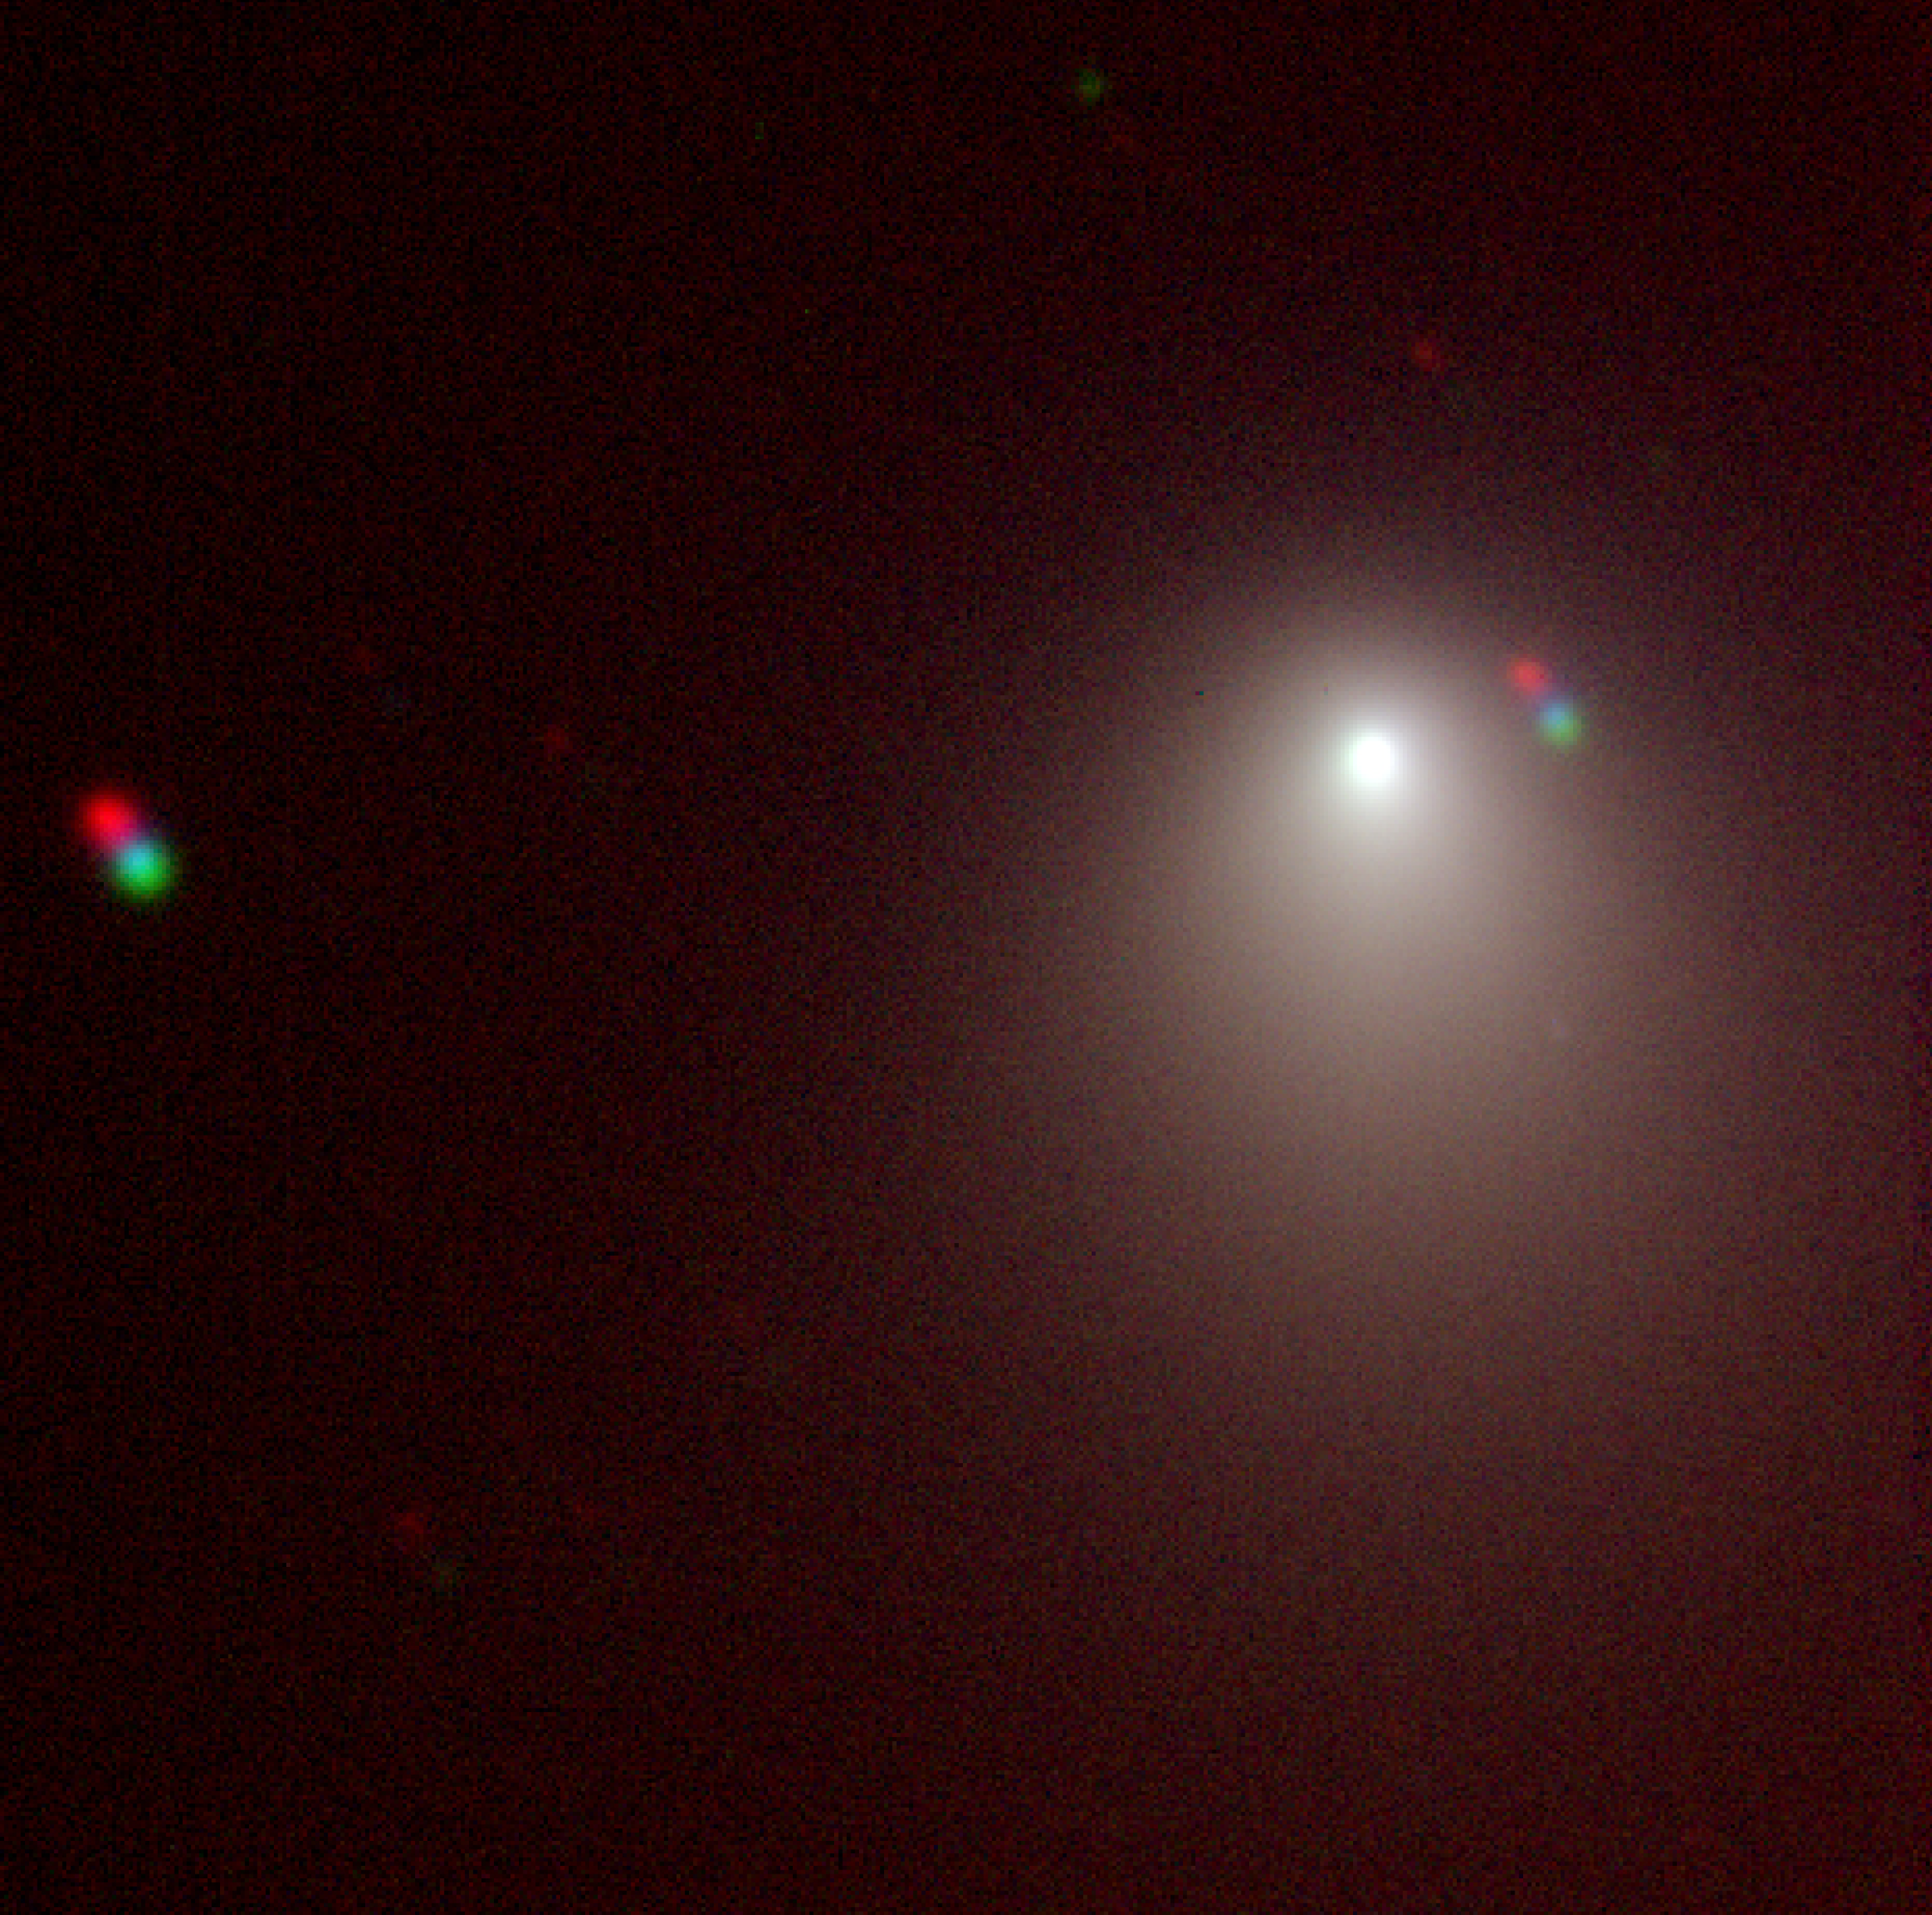

Comet 9P/Tempel 1 (NTT/EMMI)

False-colour composite image of Comet 9P/Tempel 1 taken with EMMI on the ESO 3.5m New Technology Telescope, during the night from 2005 May 4 to 5. North is up, East is left; the field of view is 2.5 arcmin.

Credit: ESO